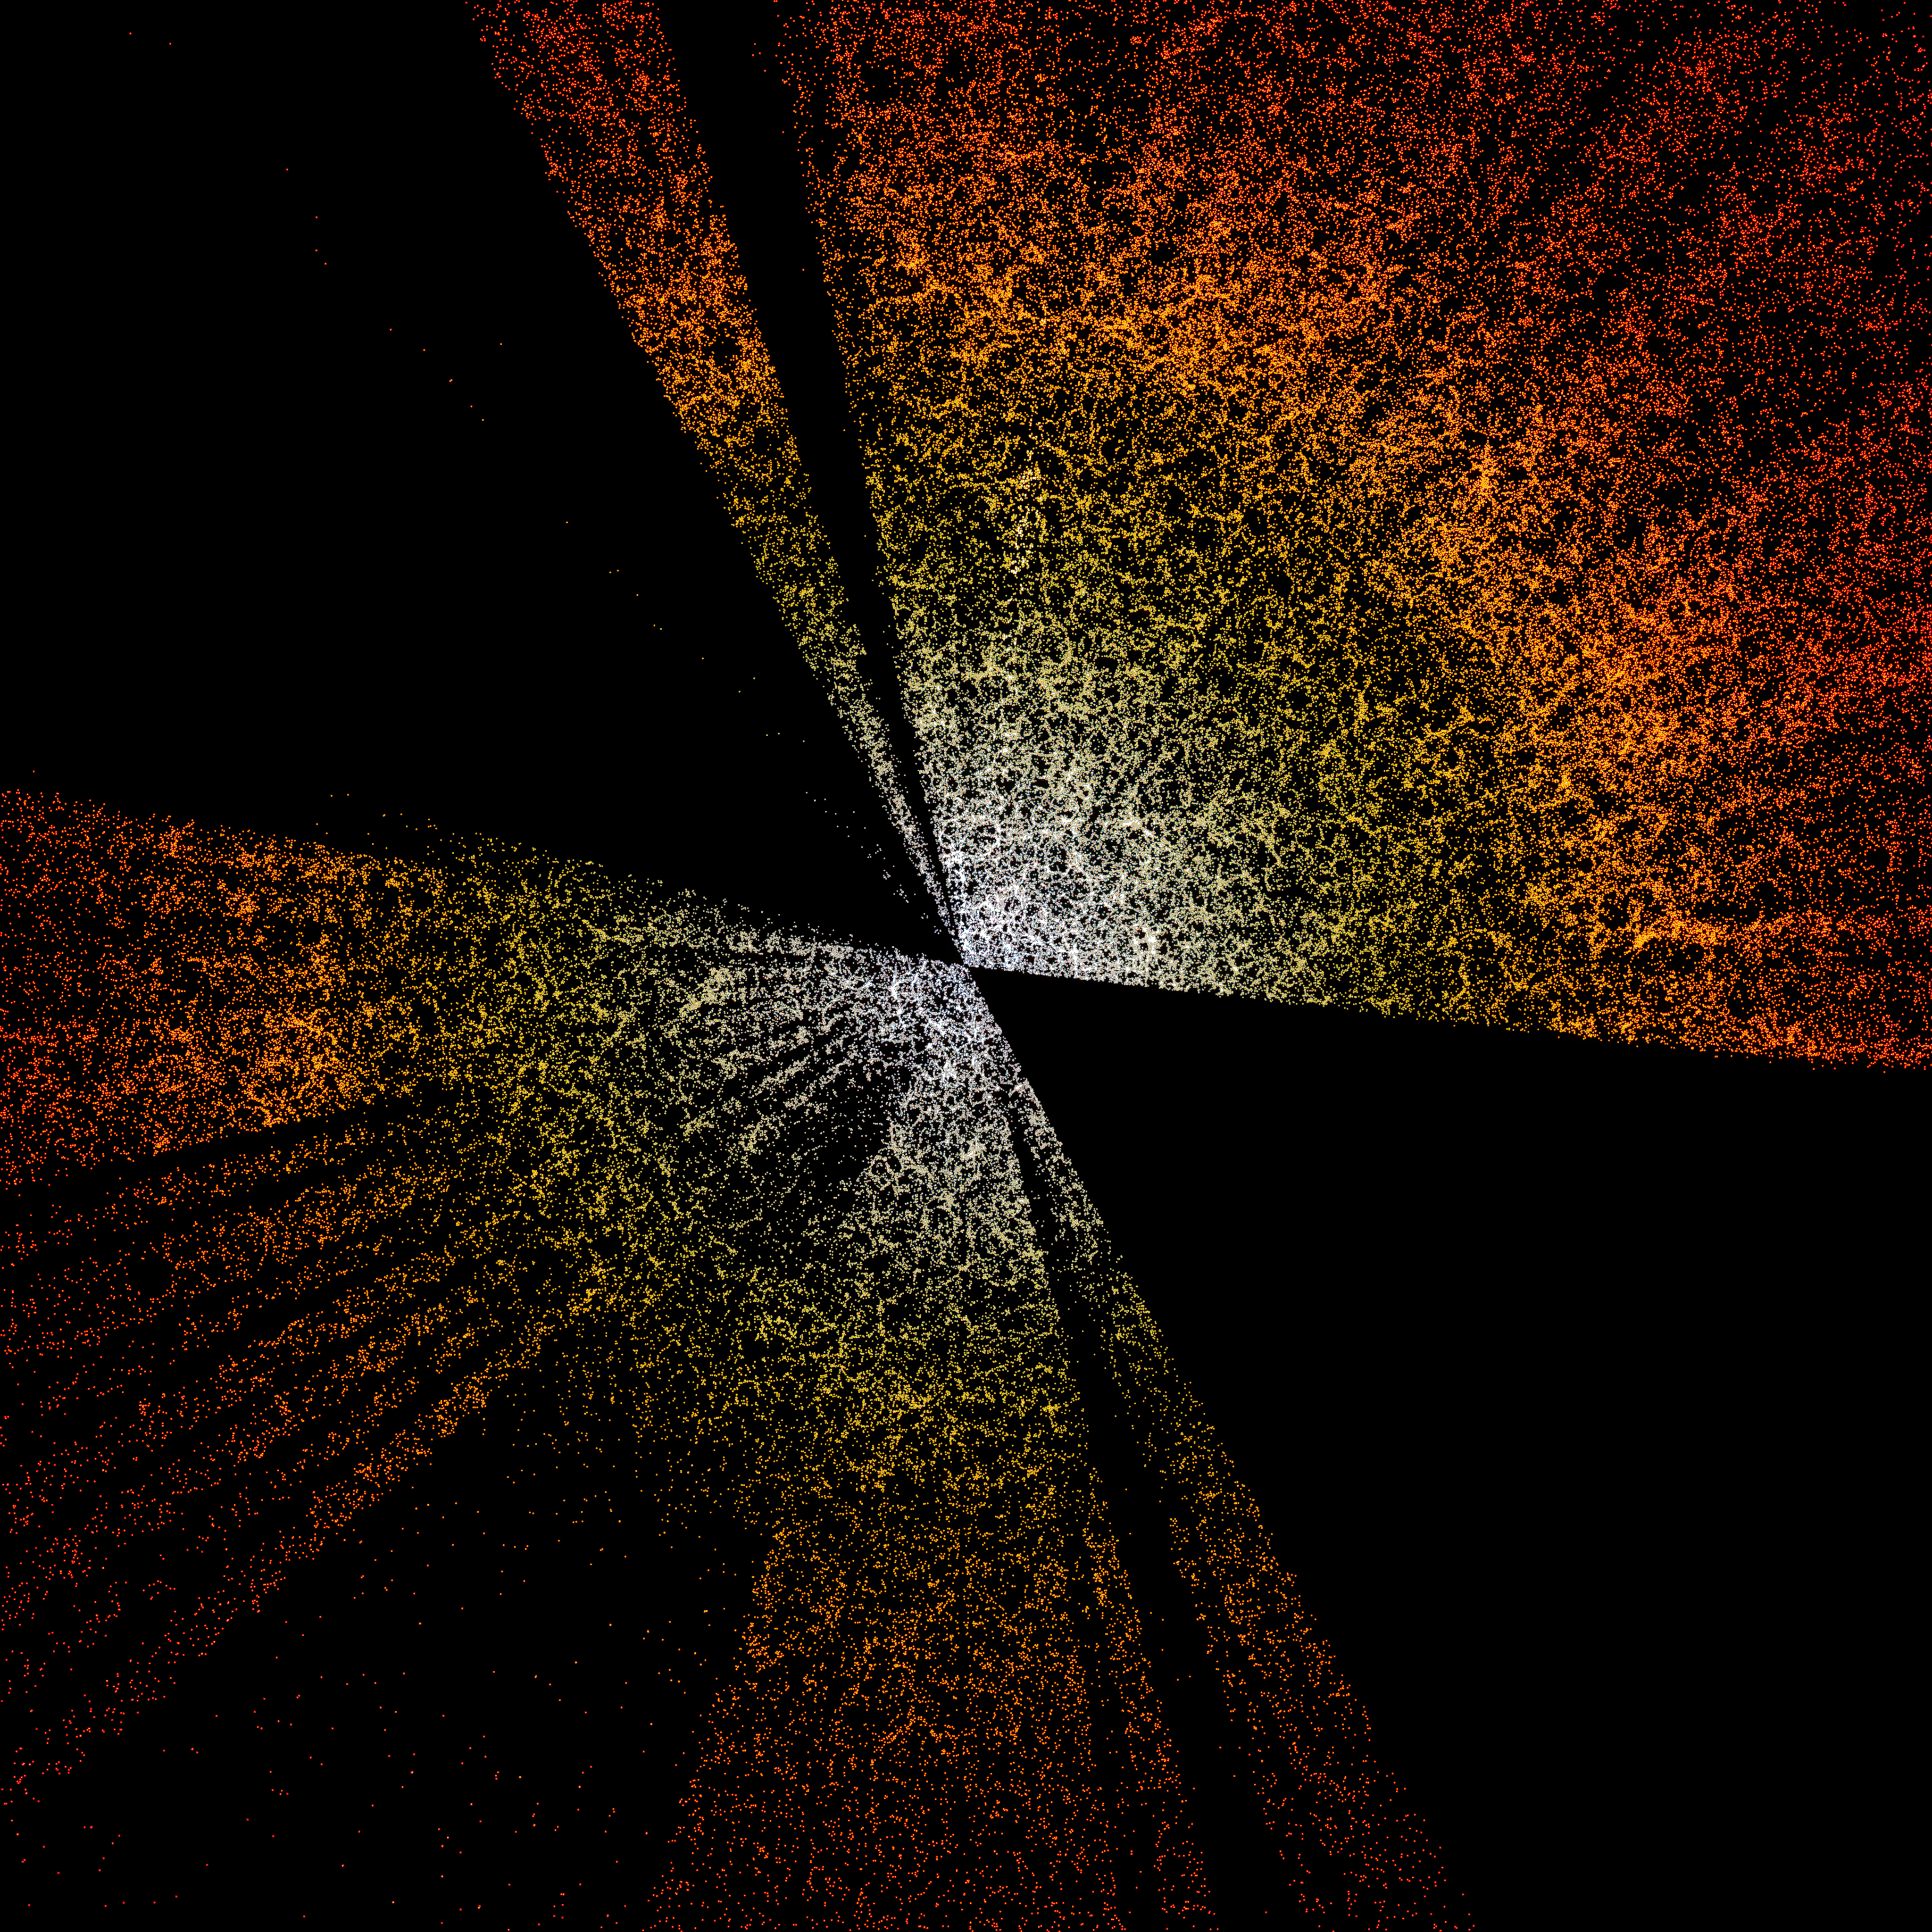

A slice through the 3D map of galaxies from DESI

A slice through the 3D map of galaxies from the first few months of the Dark Energy Spectroscopic Instrument (DESI). The Earth is at the center, with the furthest galaxies plotted at distances of 10 billion light years. Each point represents one galaxy. This version of the DESI map shows a subset of 400,000 of the 35 million galaxies that will be in the final map.

Credit: D. Schlegel/Berkeley Lab using data from DESI Acknowledgment: M. Zamani (NSF NOIRLab)